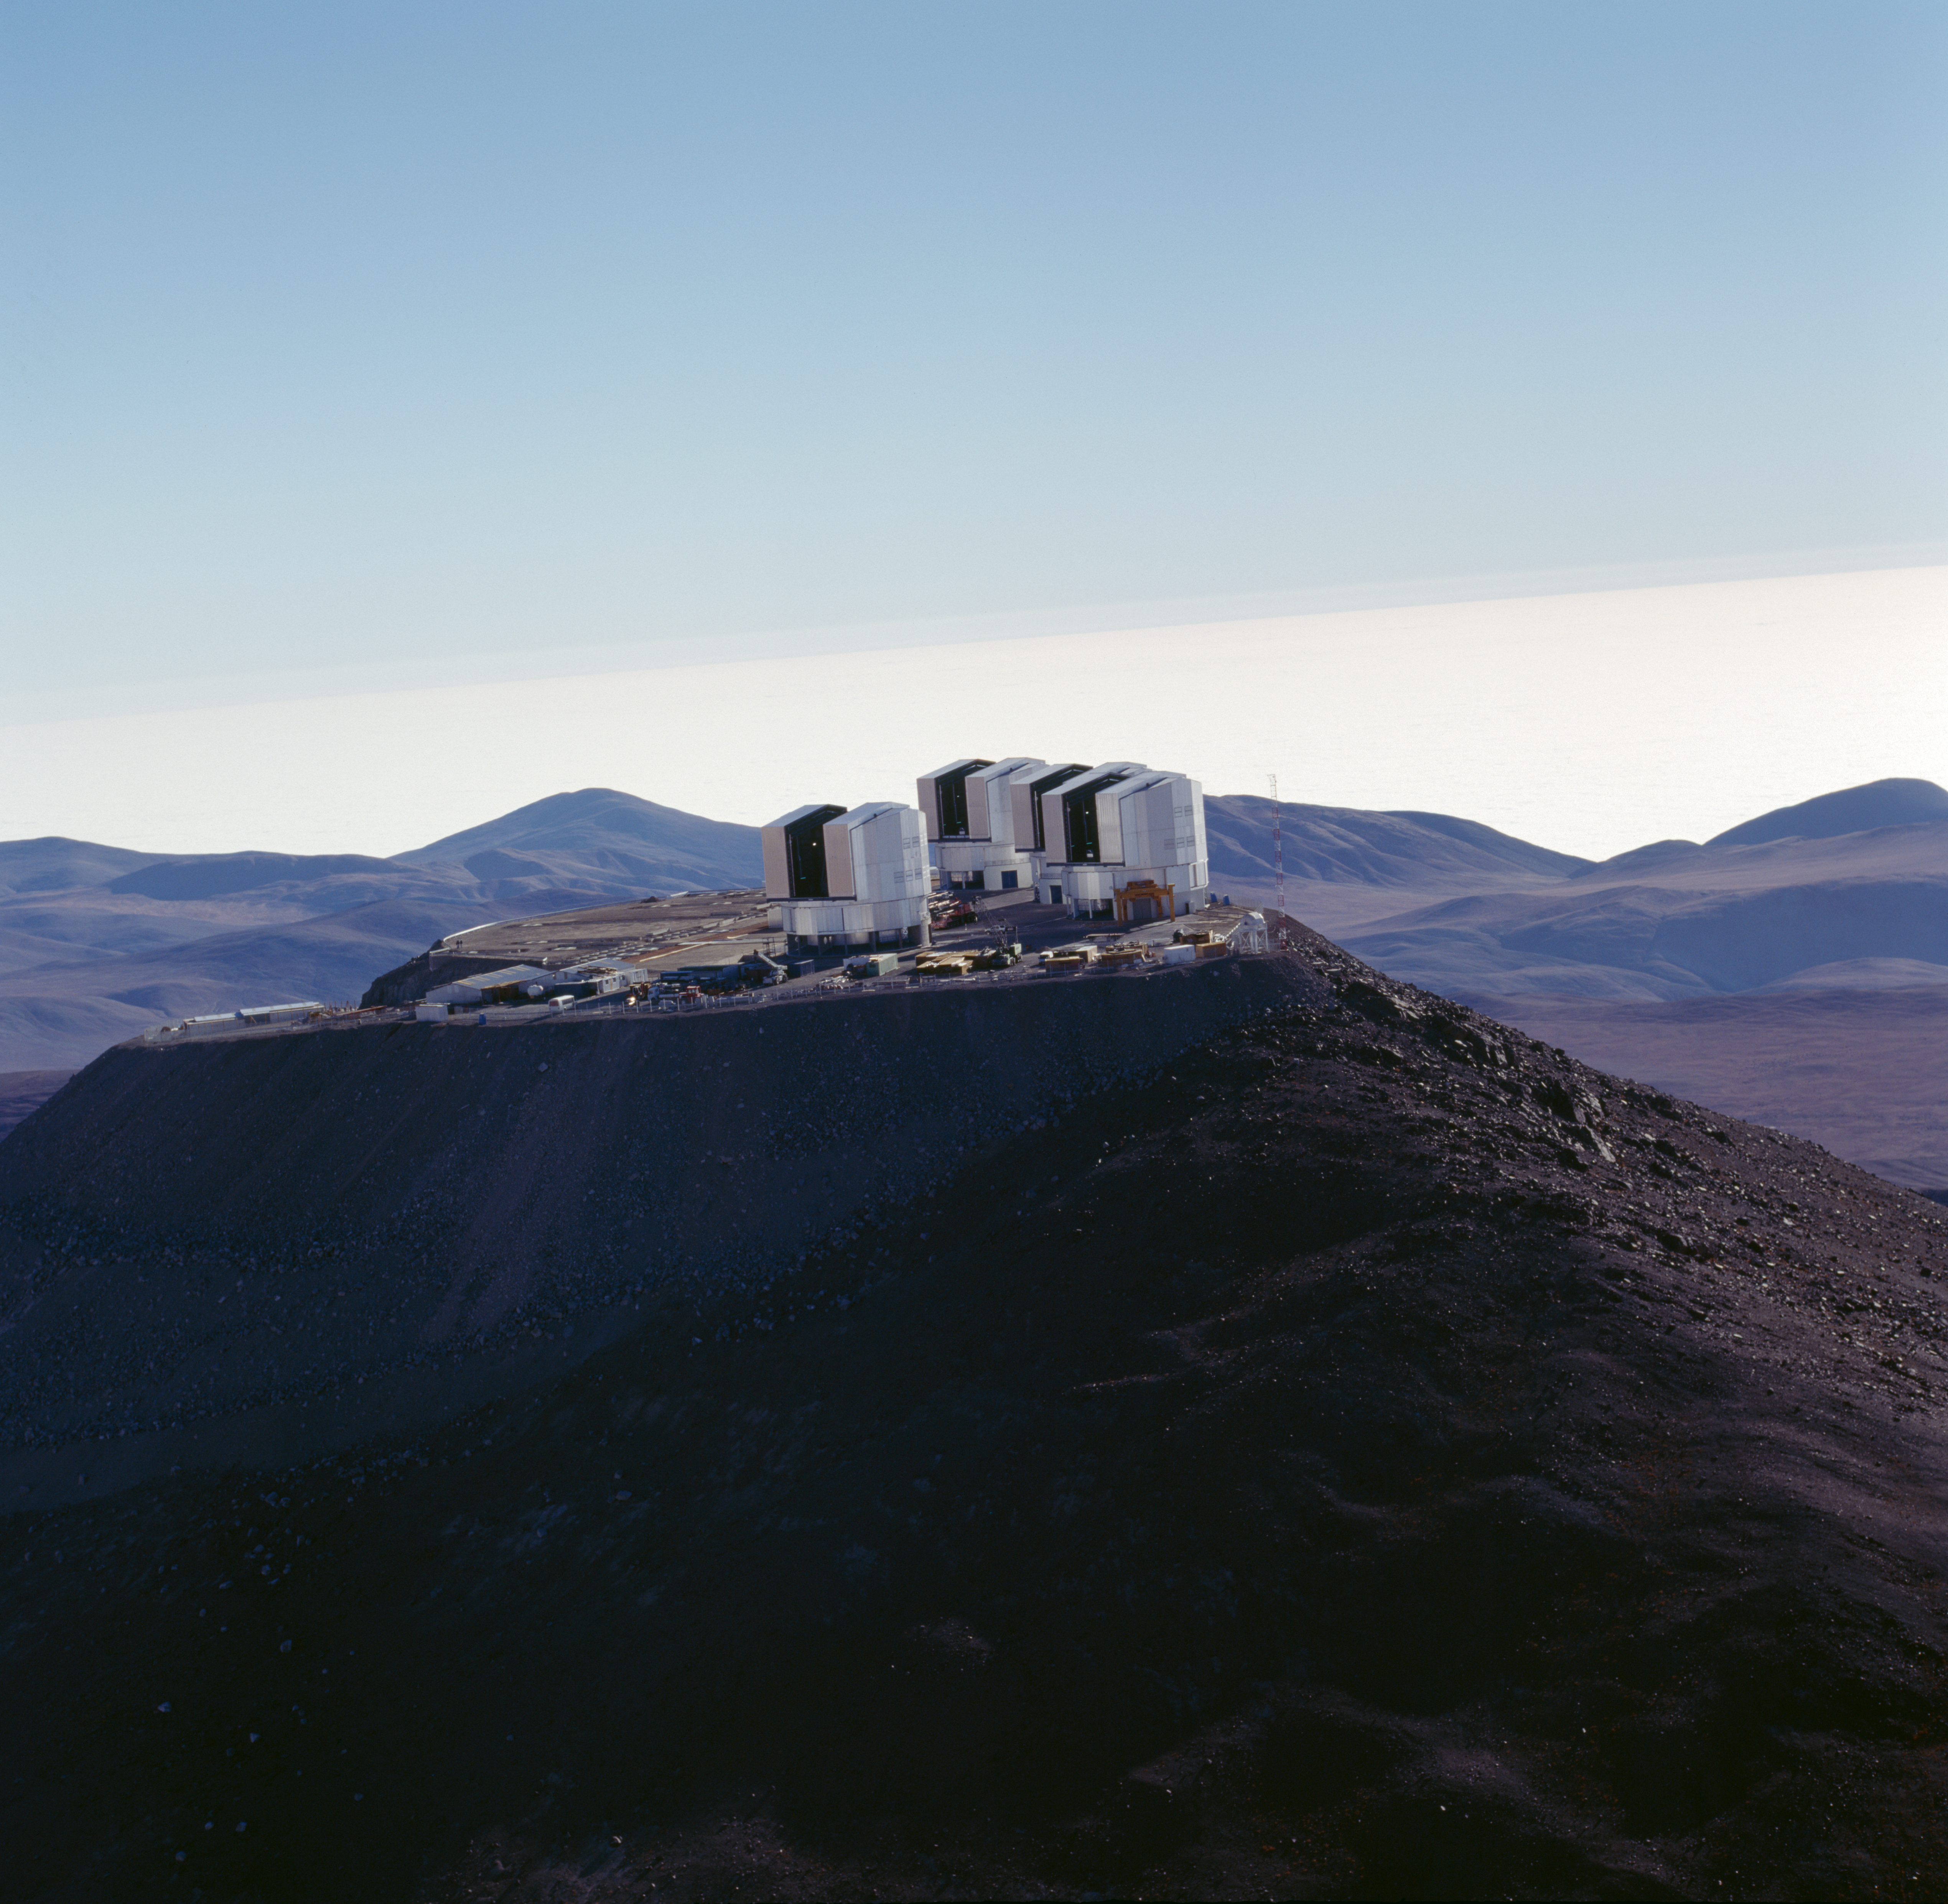

Paranal Observatory

The Paranal Observatory in the Chilean Atacama Desert in November 1999.

Credit: ESO